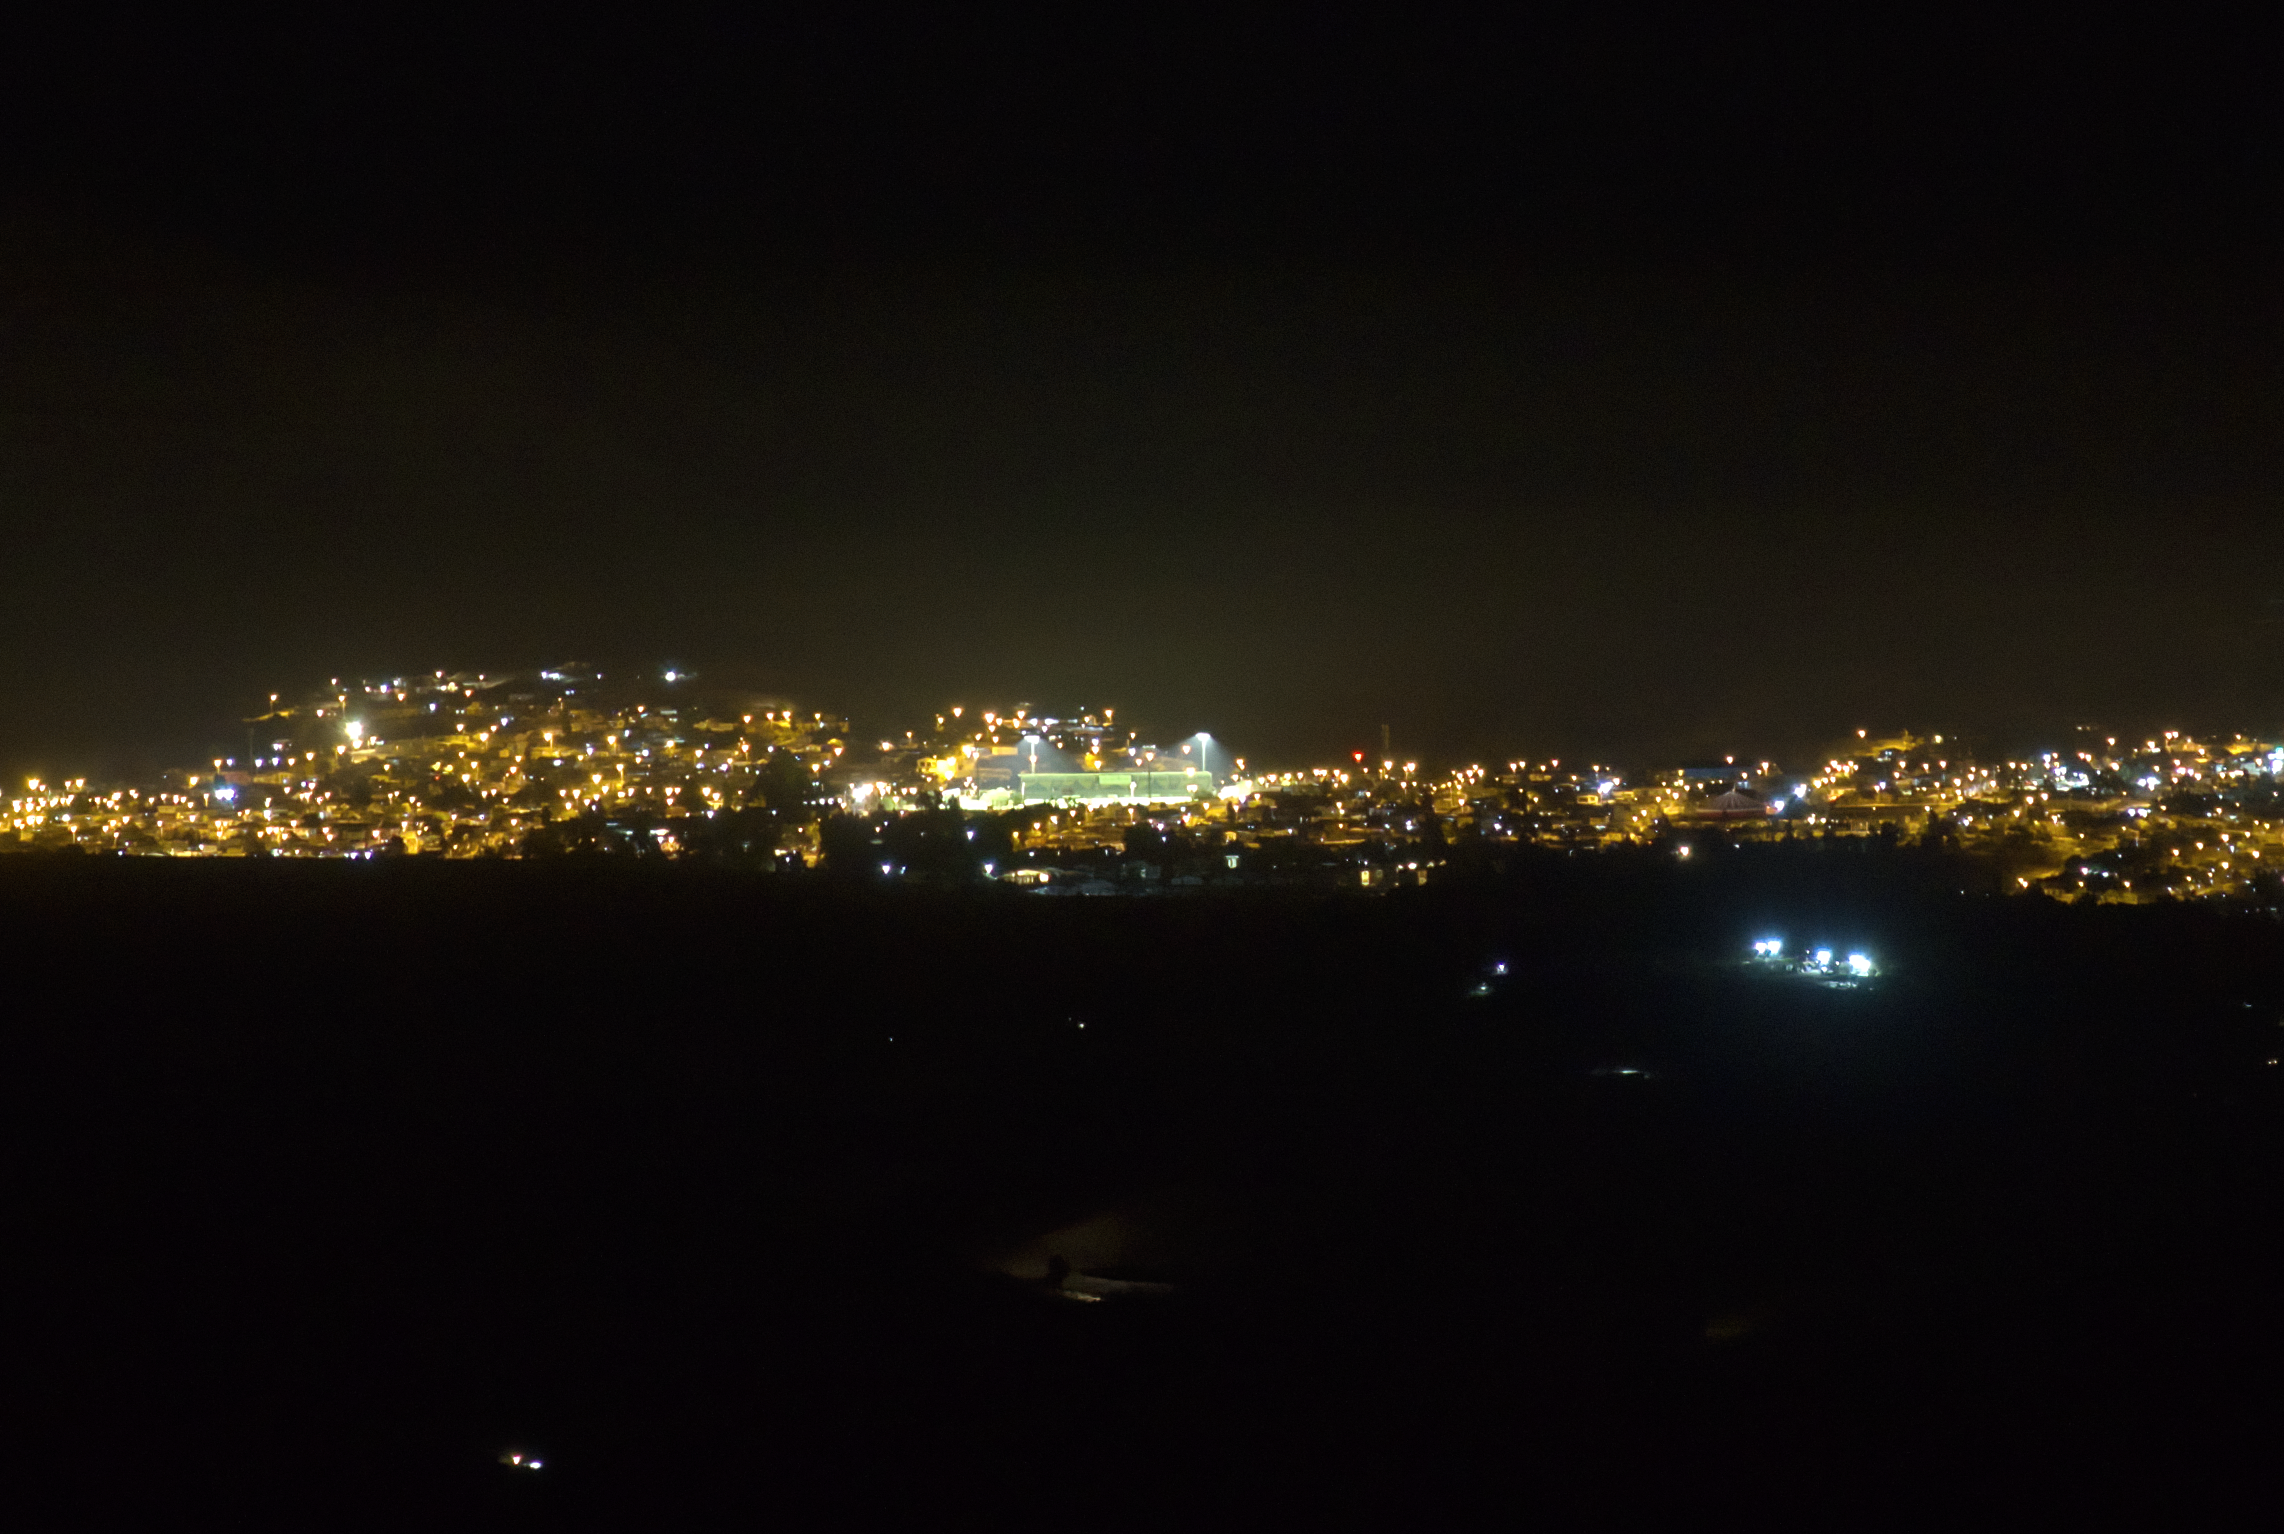

View of Andacollo Stadium From CTIO With New Lighting On

The view of Andacollo Stadium from the U.S. National Science Foundation Cerro Tololo Inter-American Observatory (CTIO), a Program of NSF NOIRLab, with the new lighting turned on. The new system consists of state-of-the-art LED lights from Musco Lighting designed to exclusively illuminate the playing surface while minimizing light emission into the sky and reducing energy consumption by 30%.

See the comparison image here.

Credit: NOIRLab/NSF/AURA/G. Damke